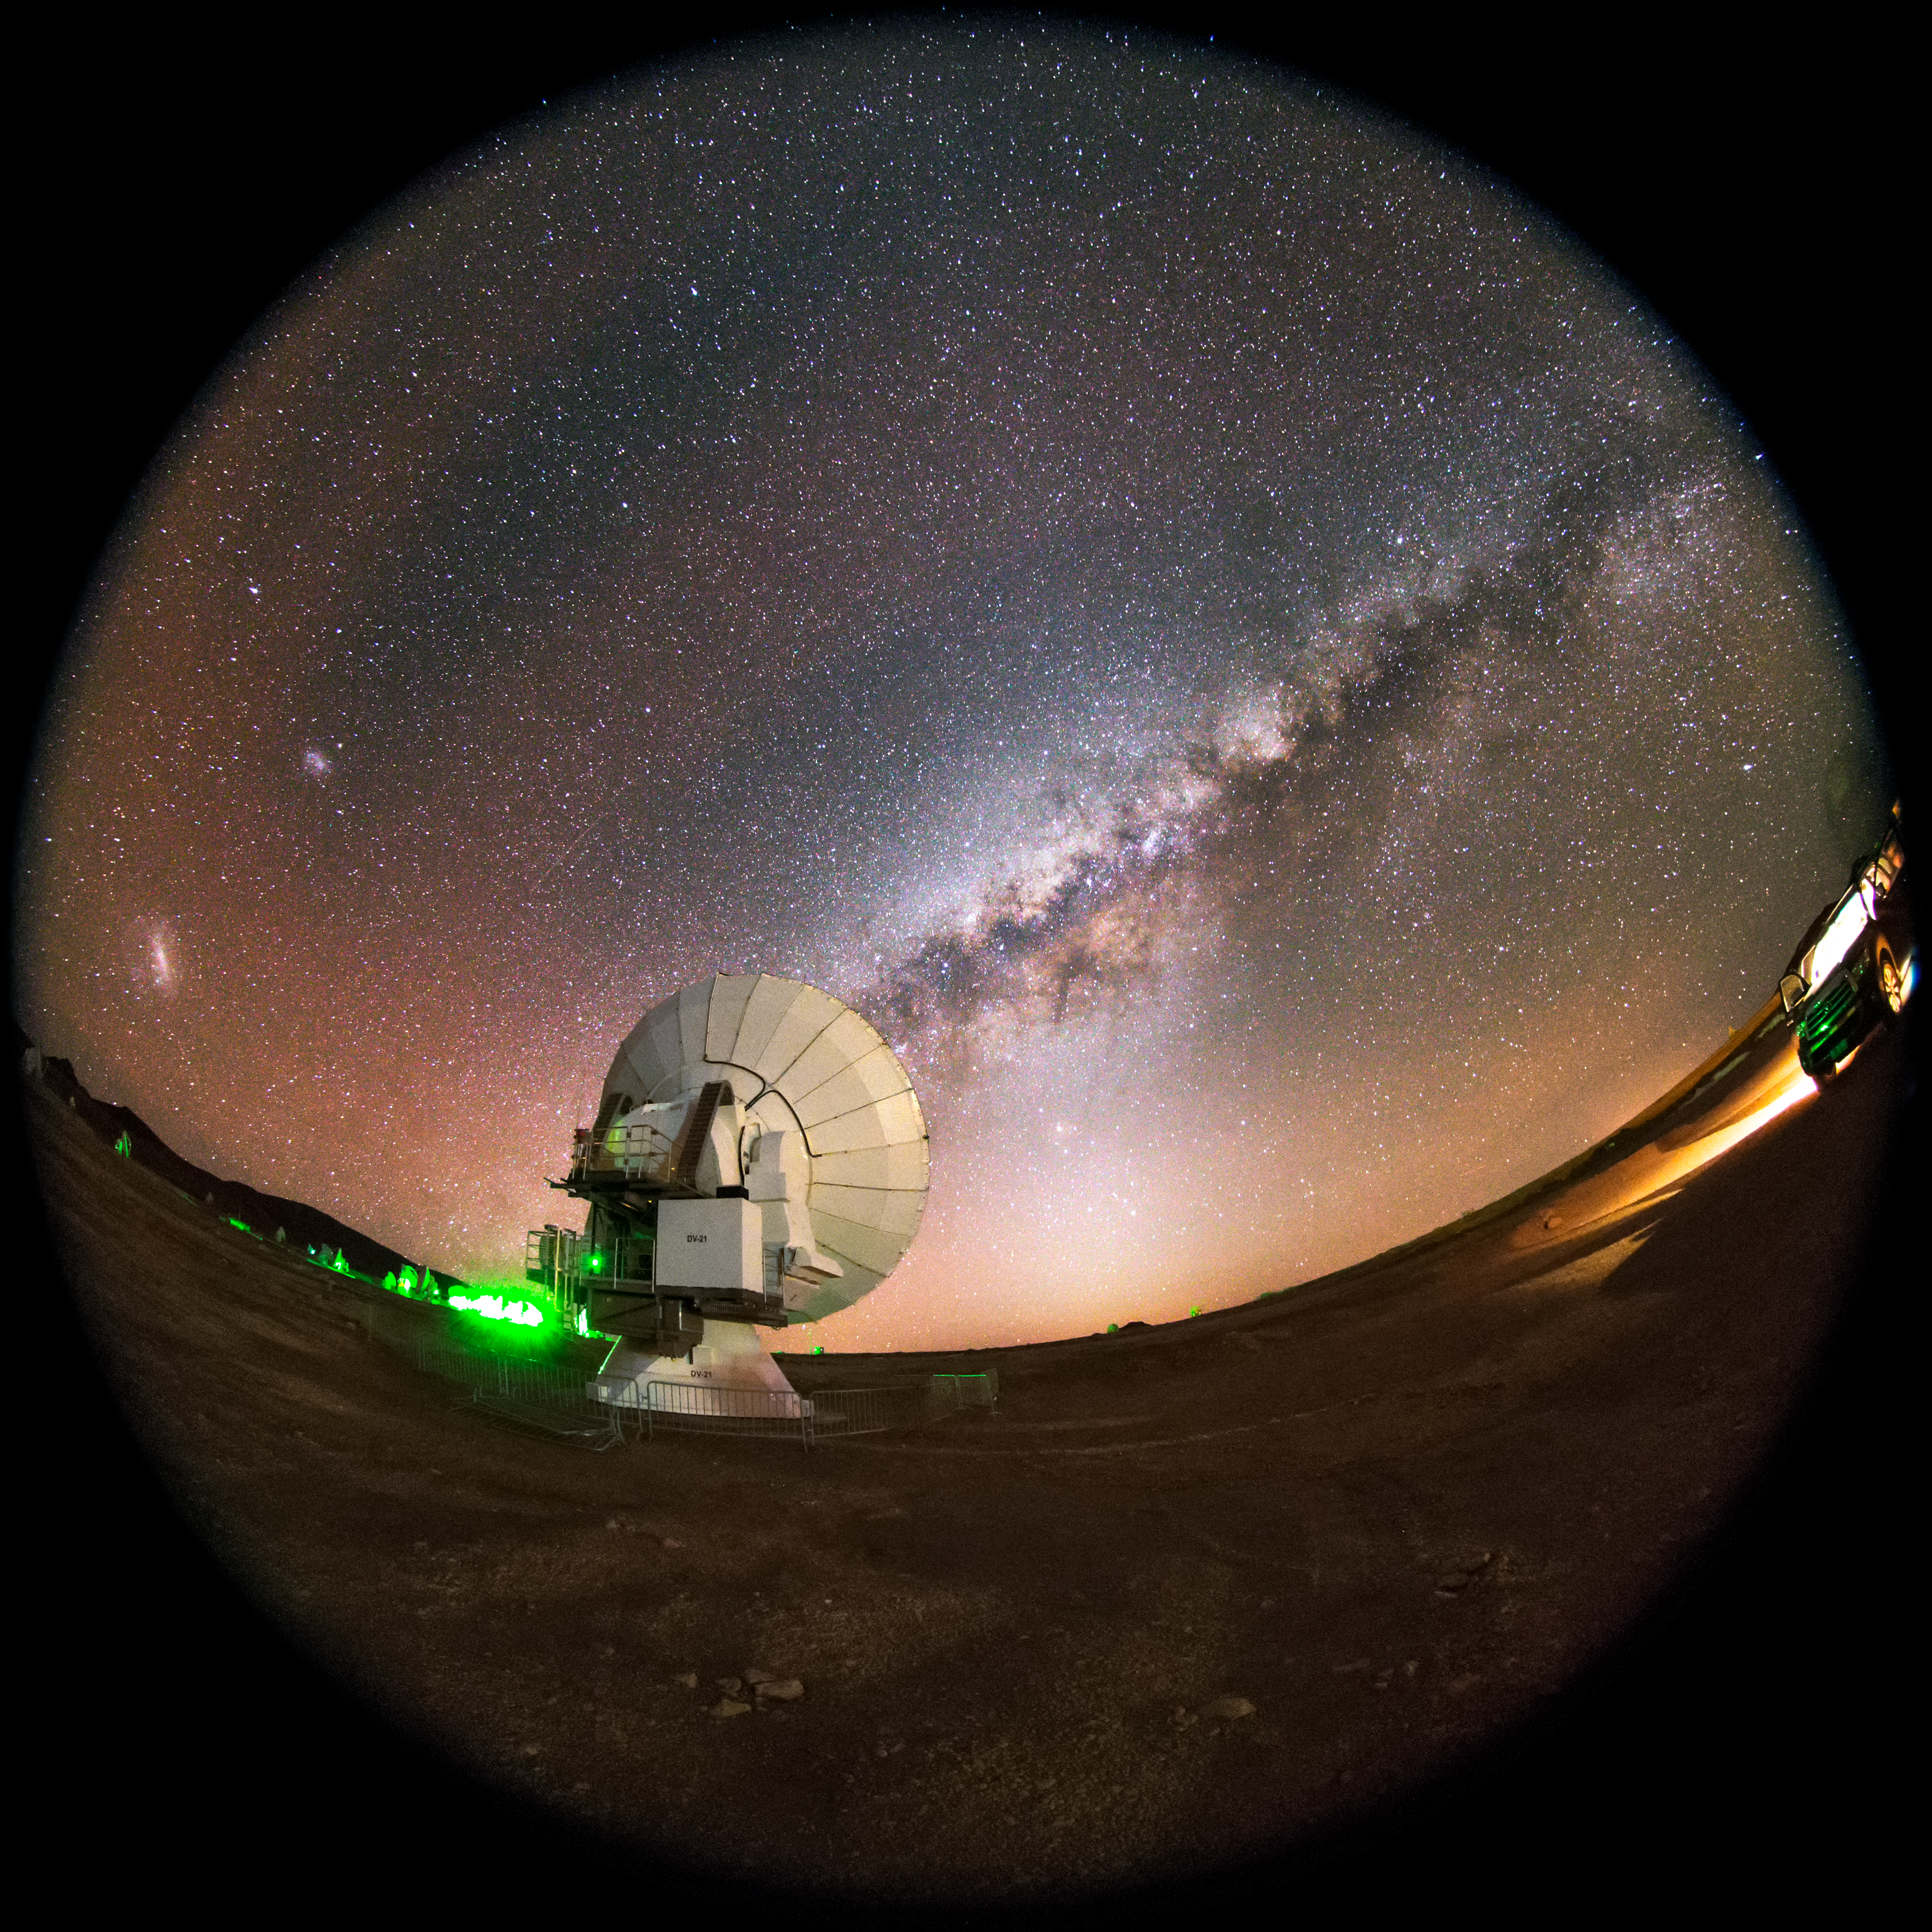

The zodiacal light

This fish-eye fulldome view displays the arm of the Milky Way, with a glow known as the zodiacal light infusing the sky. One of the Atacama Large Millimeter/submillimeter Array (ALMA) telescopes is brightly illuminated in the foreground. It is one of 66 such telescopes, which work together to simulate a giant, single telescope much larger than any that could actually be built. ALMA is situated in the Atacama desert of northern Chile, which provides high and dry conditions crucial to such observations.

Credit: ESO/M. Claro